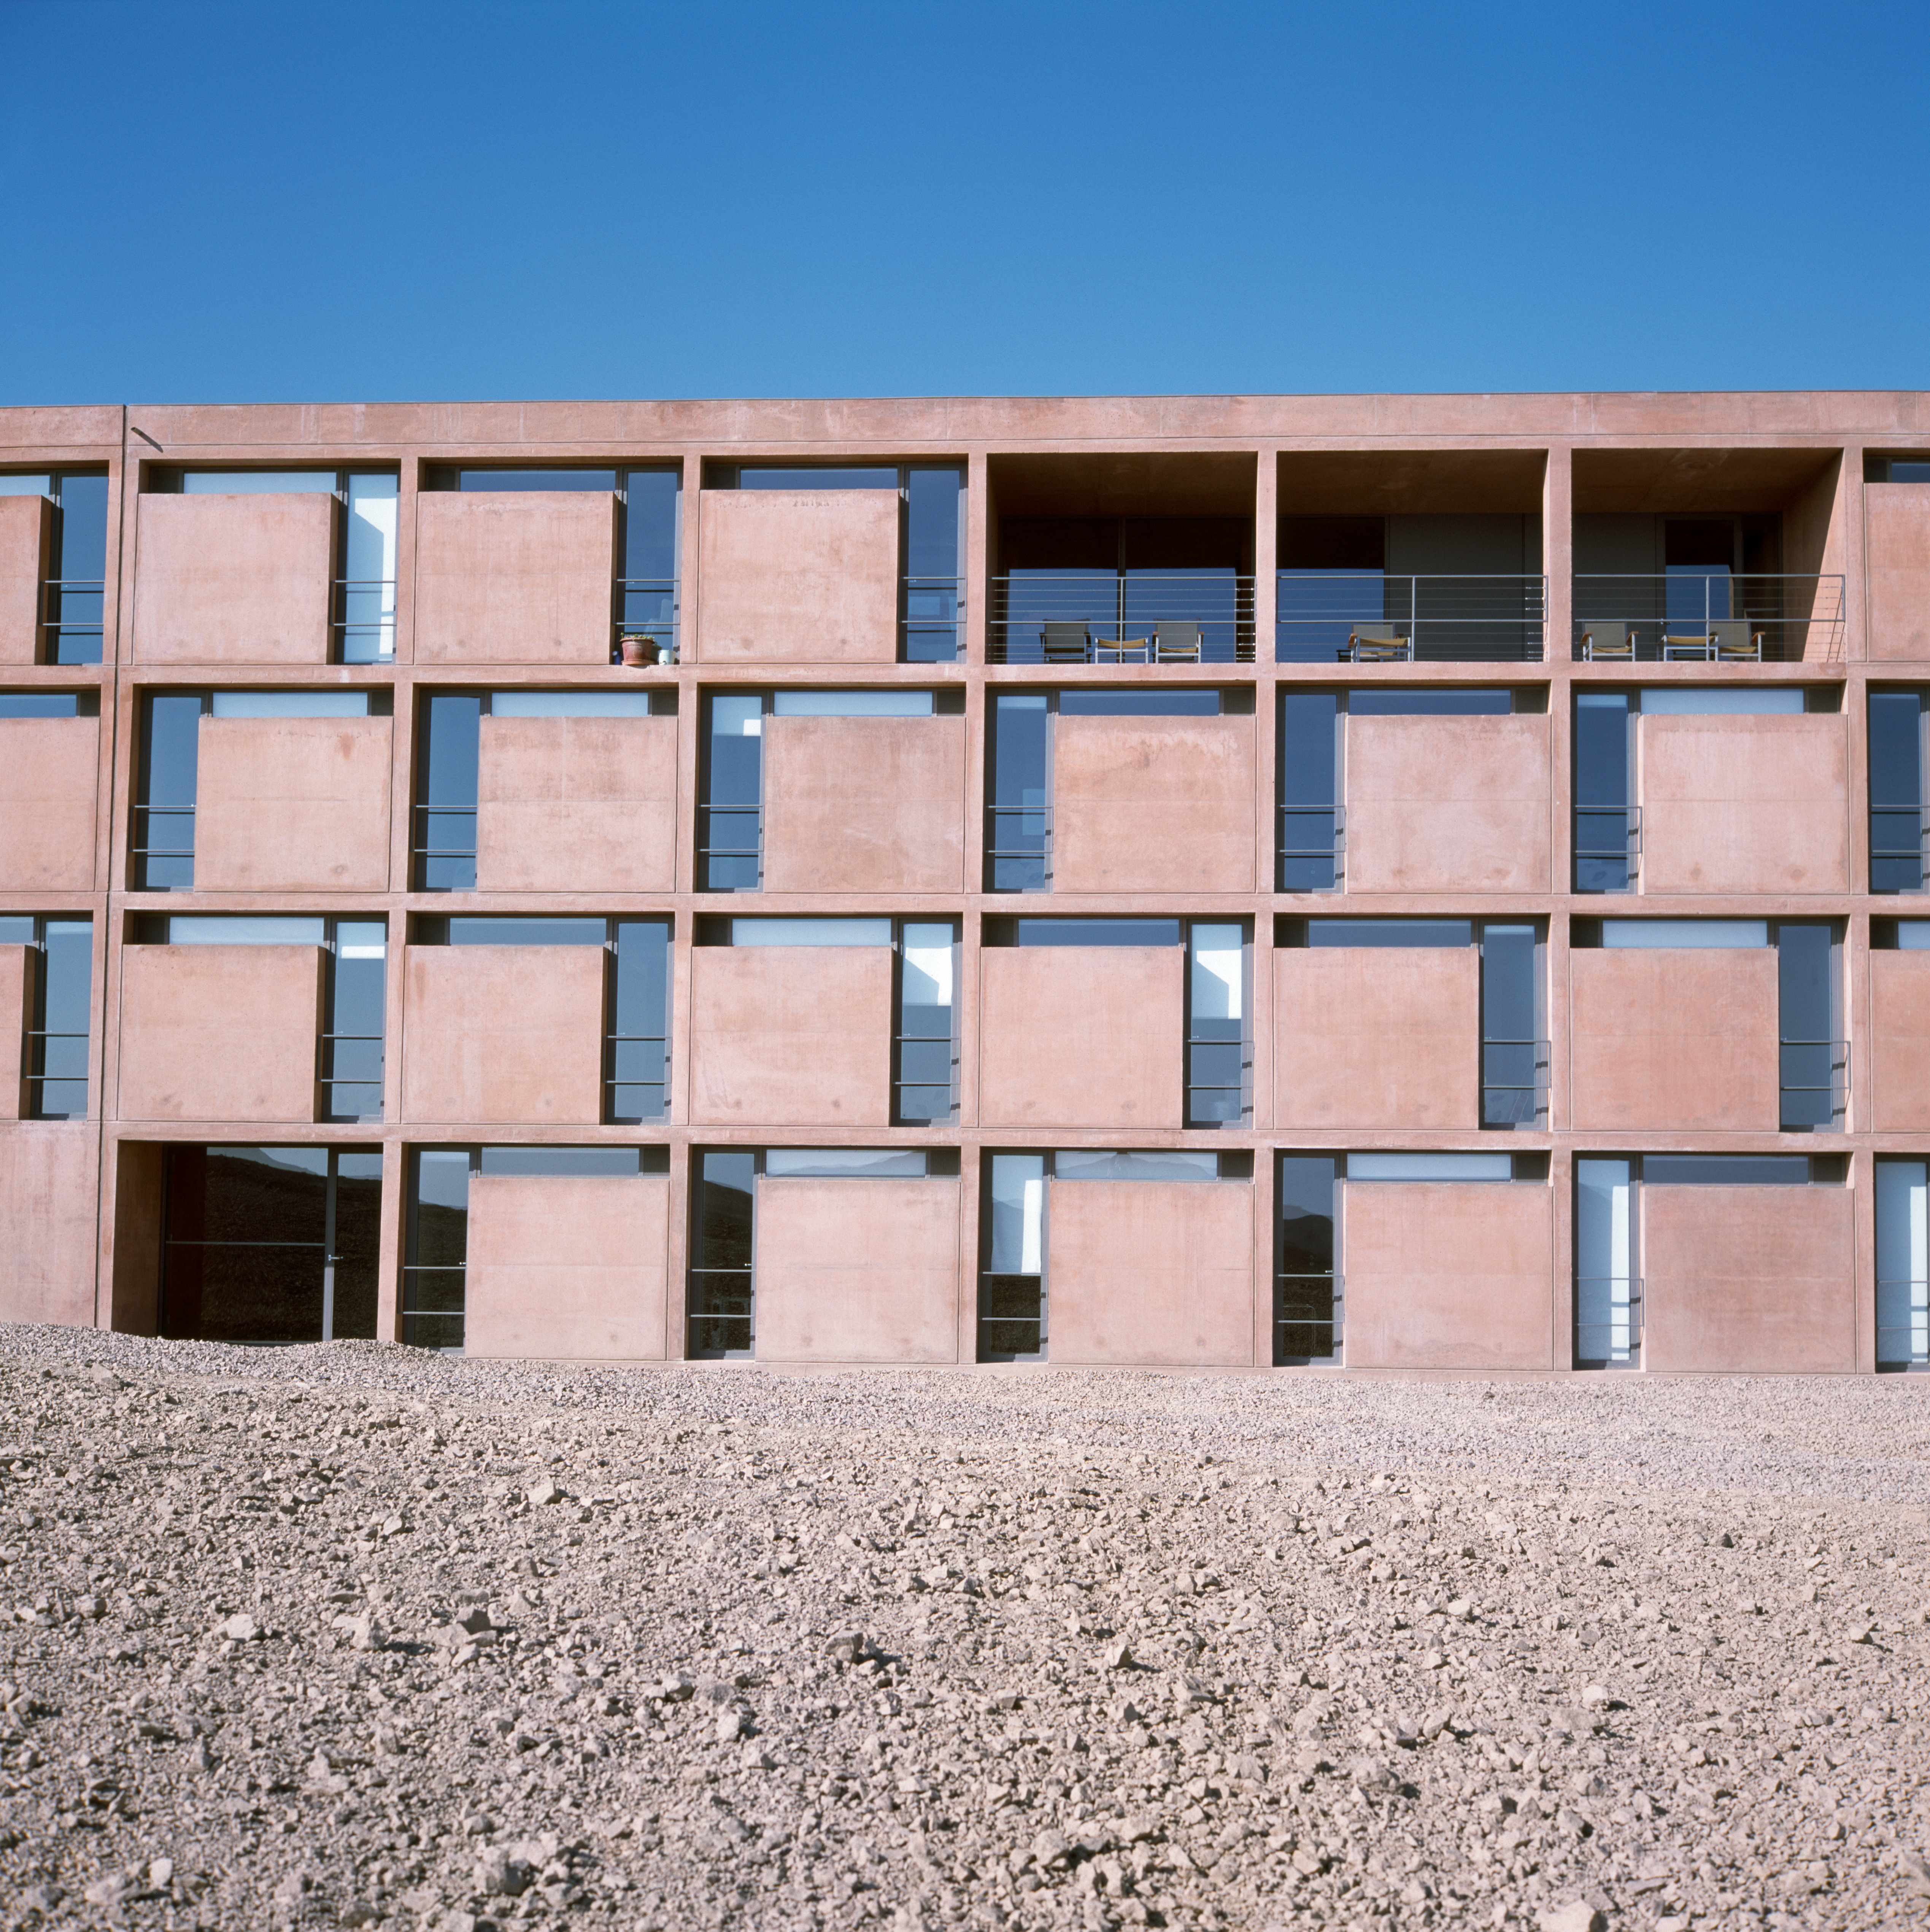

Paranal Residencia

View of the Paranal Residencia, in the Chilean Atacama Desert in March 2002.

Credit: ESO